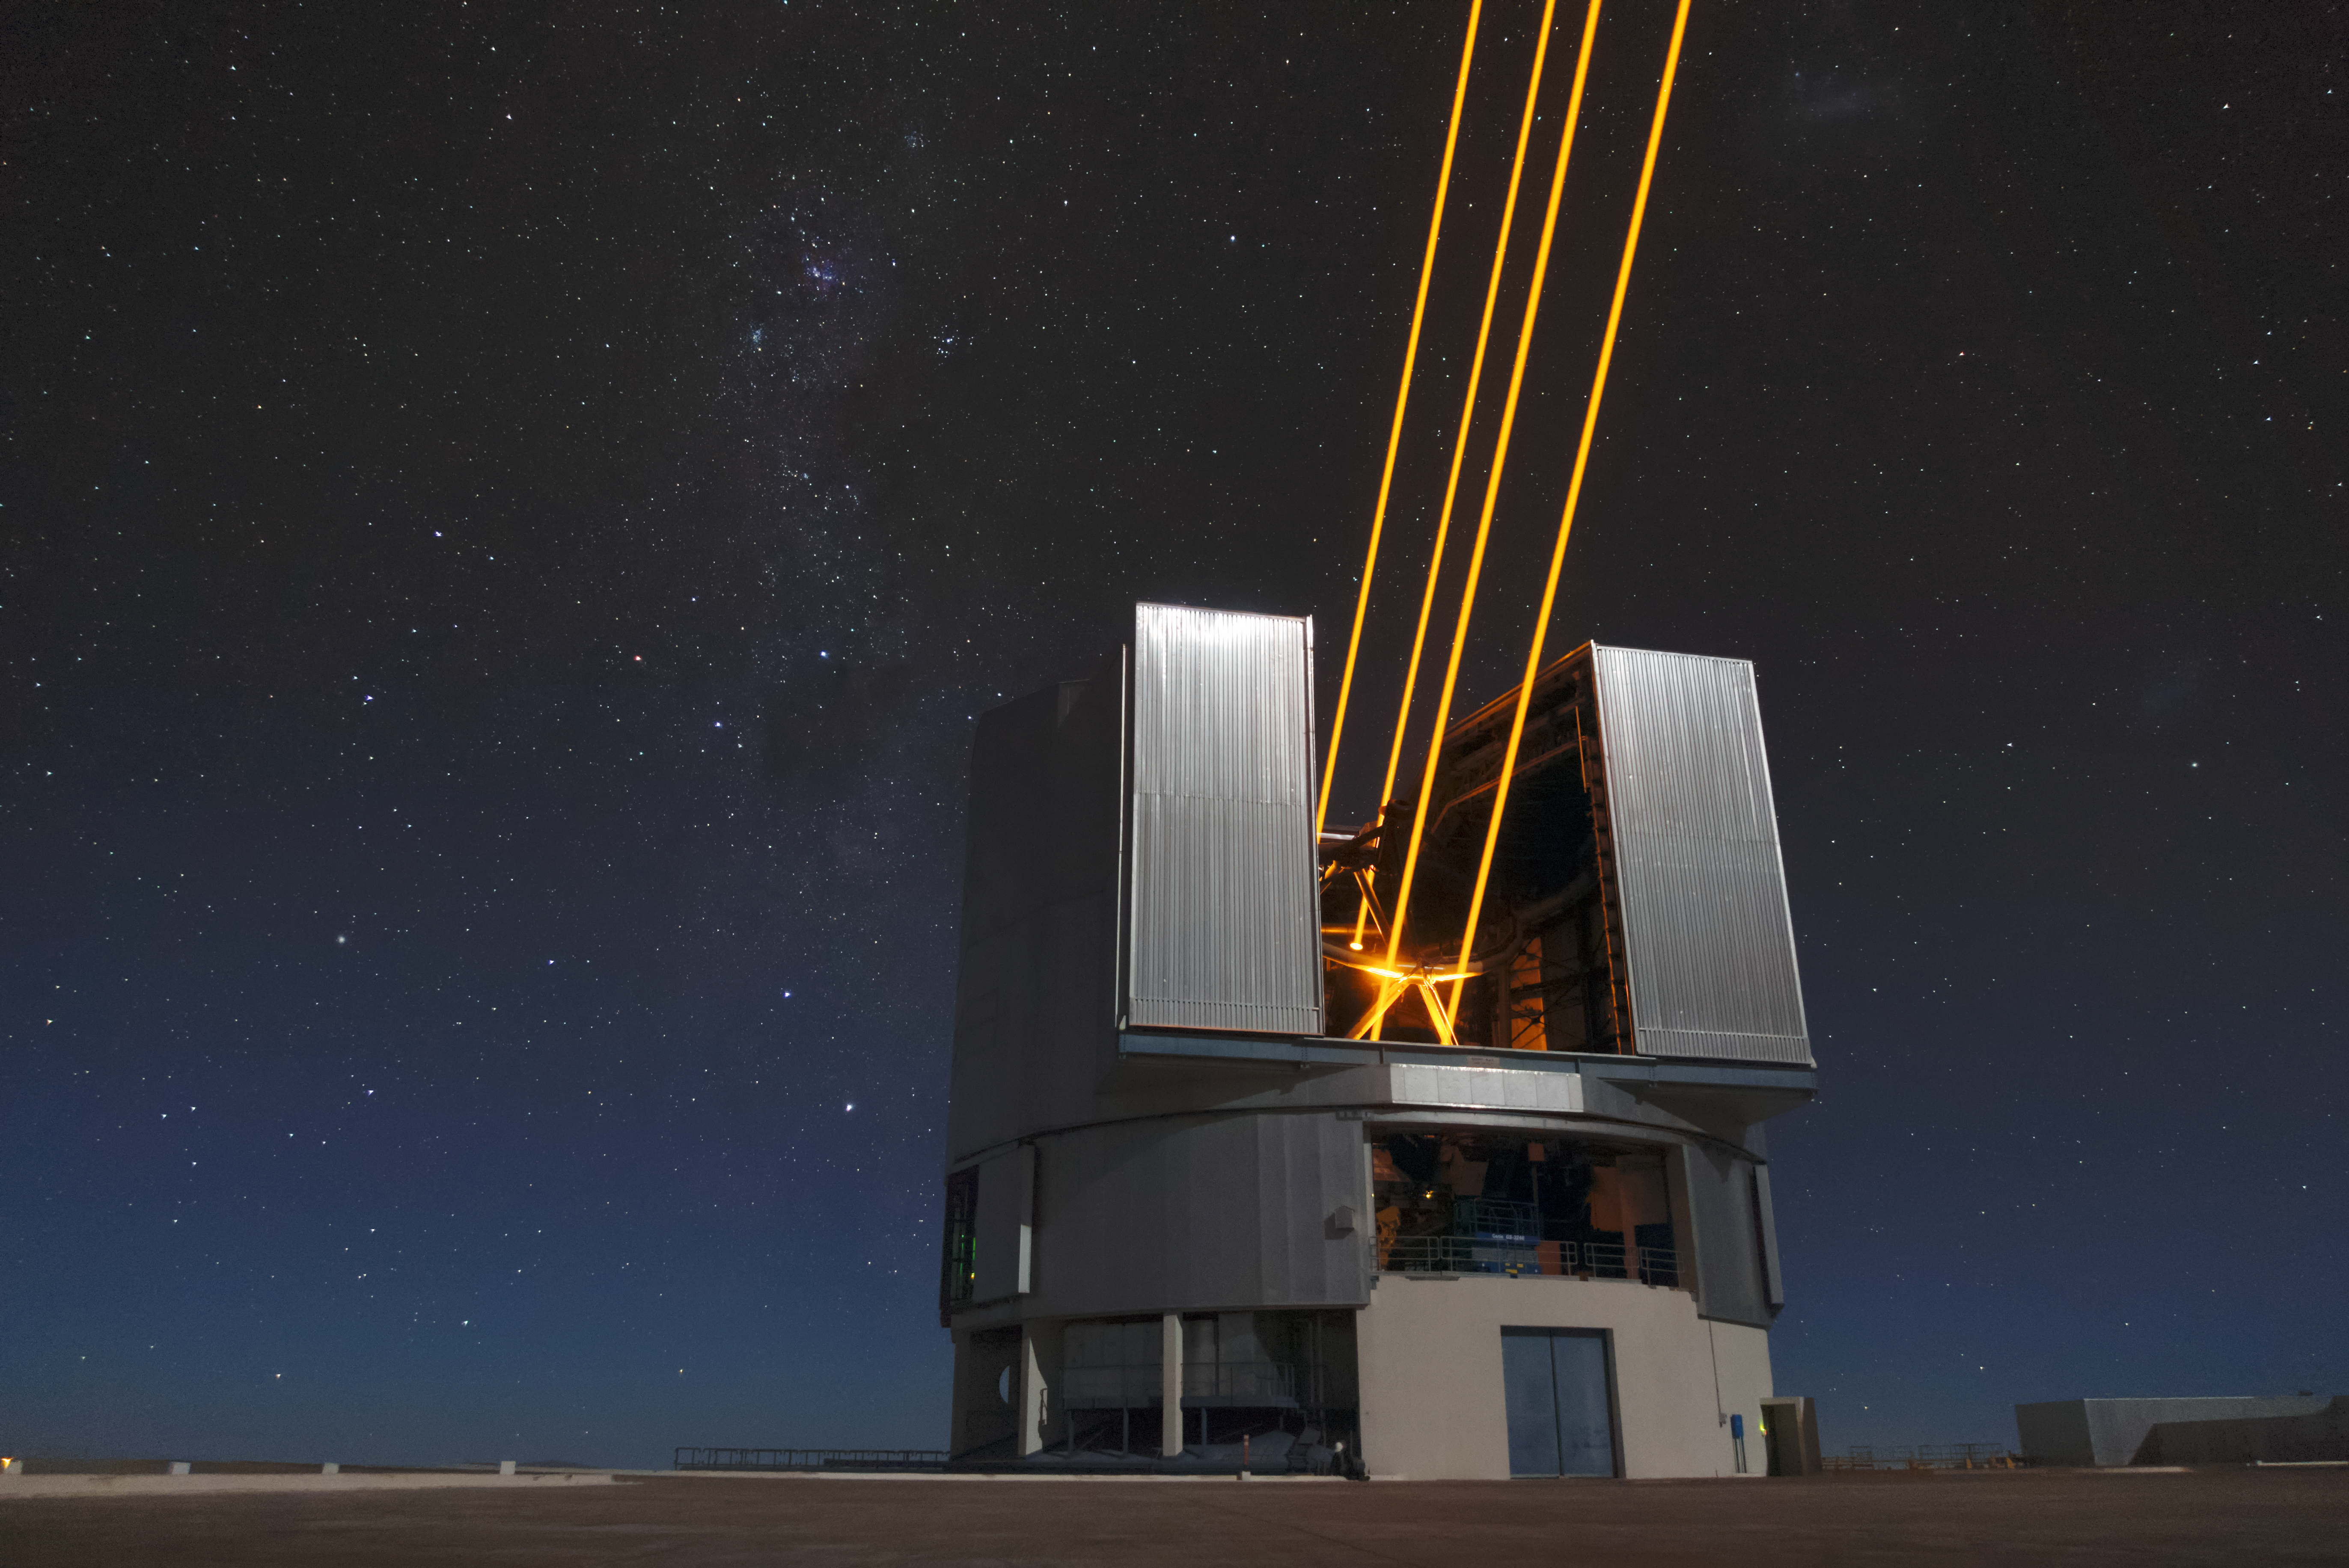

On the lookout

Unit Telescope 4 (Yepun) of ESO's Very Large Telescope (VLT) sends laser light up into the sky over the Chilean Atacama Desert. The laser light creates an artificial guide star, which functions as part of the Adaptive Optics (AO) system, state-of-the-art technology that corrects the blurring effects of Earth's atmosphere to produce sharper images of astronomical objects. The AO system is just one aspect of the sophisticated technology installed on the VLT that makes it the world's most advanced optical instrument. This status means it is well placed to make the most of the exceptionally clear skies that it has a front-row view of.

Credit: Matthias Siedel/ESO